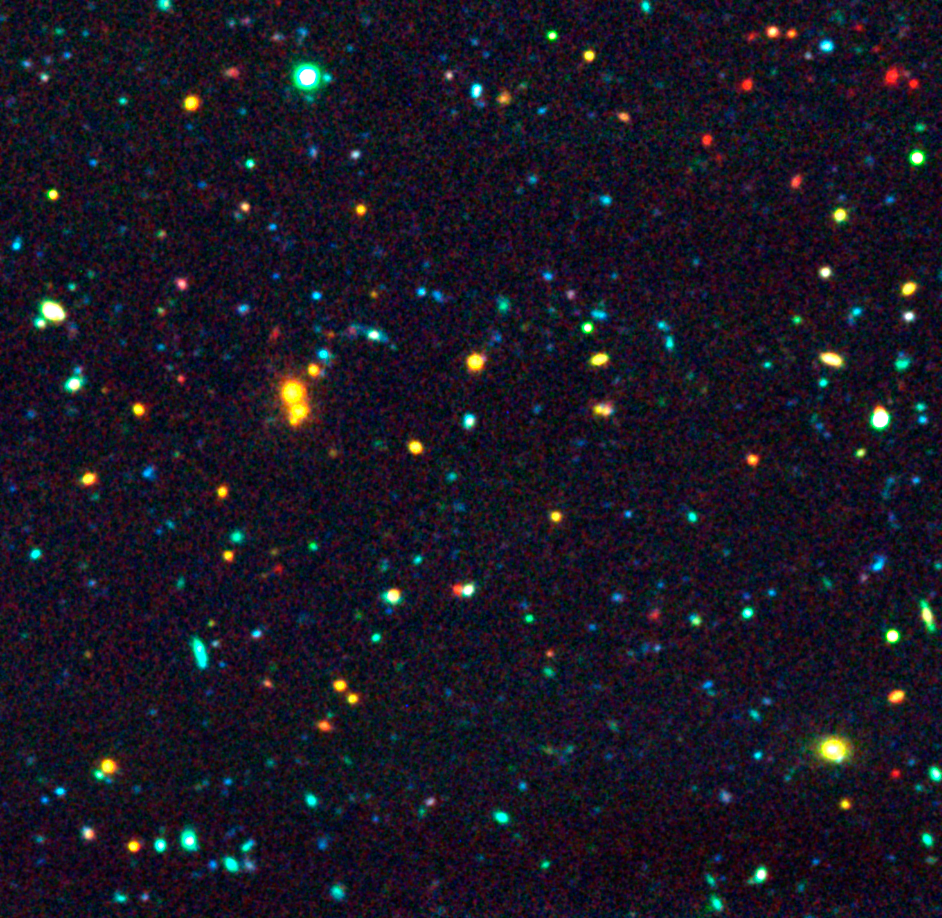

Distant galaxies in "AXAF Deep Field"

This image is a combination of a K-band image from ANTU/ISAAC with two images obtained in the B and R bands with the SUSI-2 optical imager at the New Technology Telescope (NTT) on La Silla. Note the relatively high density of red galaxies, visible in the upper right part of this image. The colours of most of these galaxies are consistent with those of "evolved" galaxies, already present when the Universe was only 4 billions years old.

The redshift, estimated on the basis of the measured colours of the mentioned over-density of yellow galaxies, is between 0.6 and 0.7 and that of the red galaxies is between 1 and 1.4.

Credit: ESO